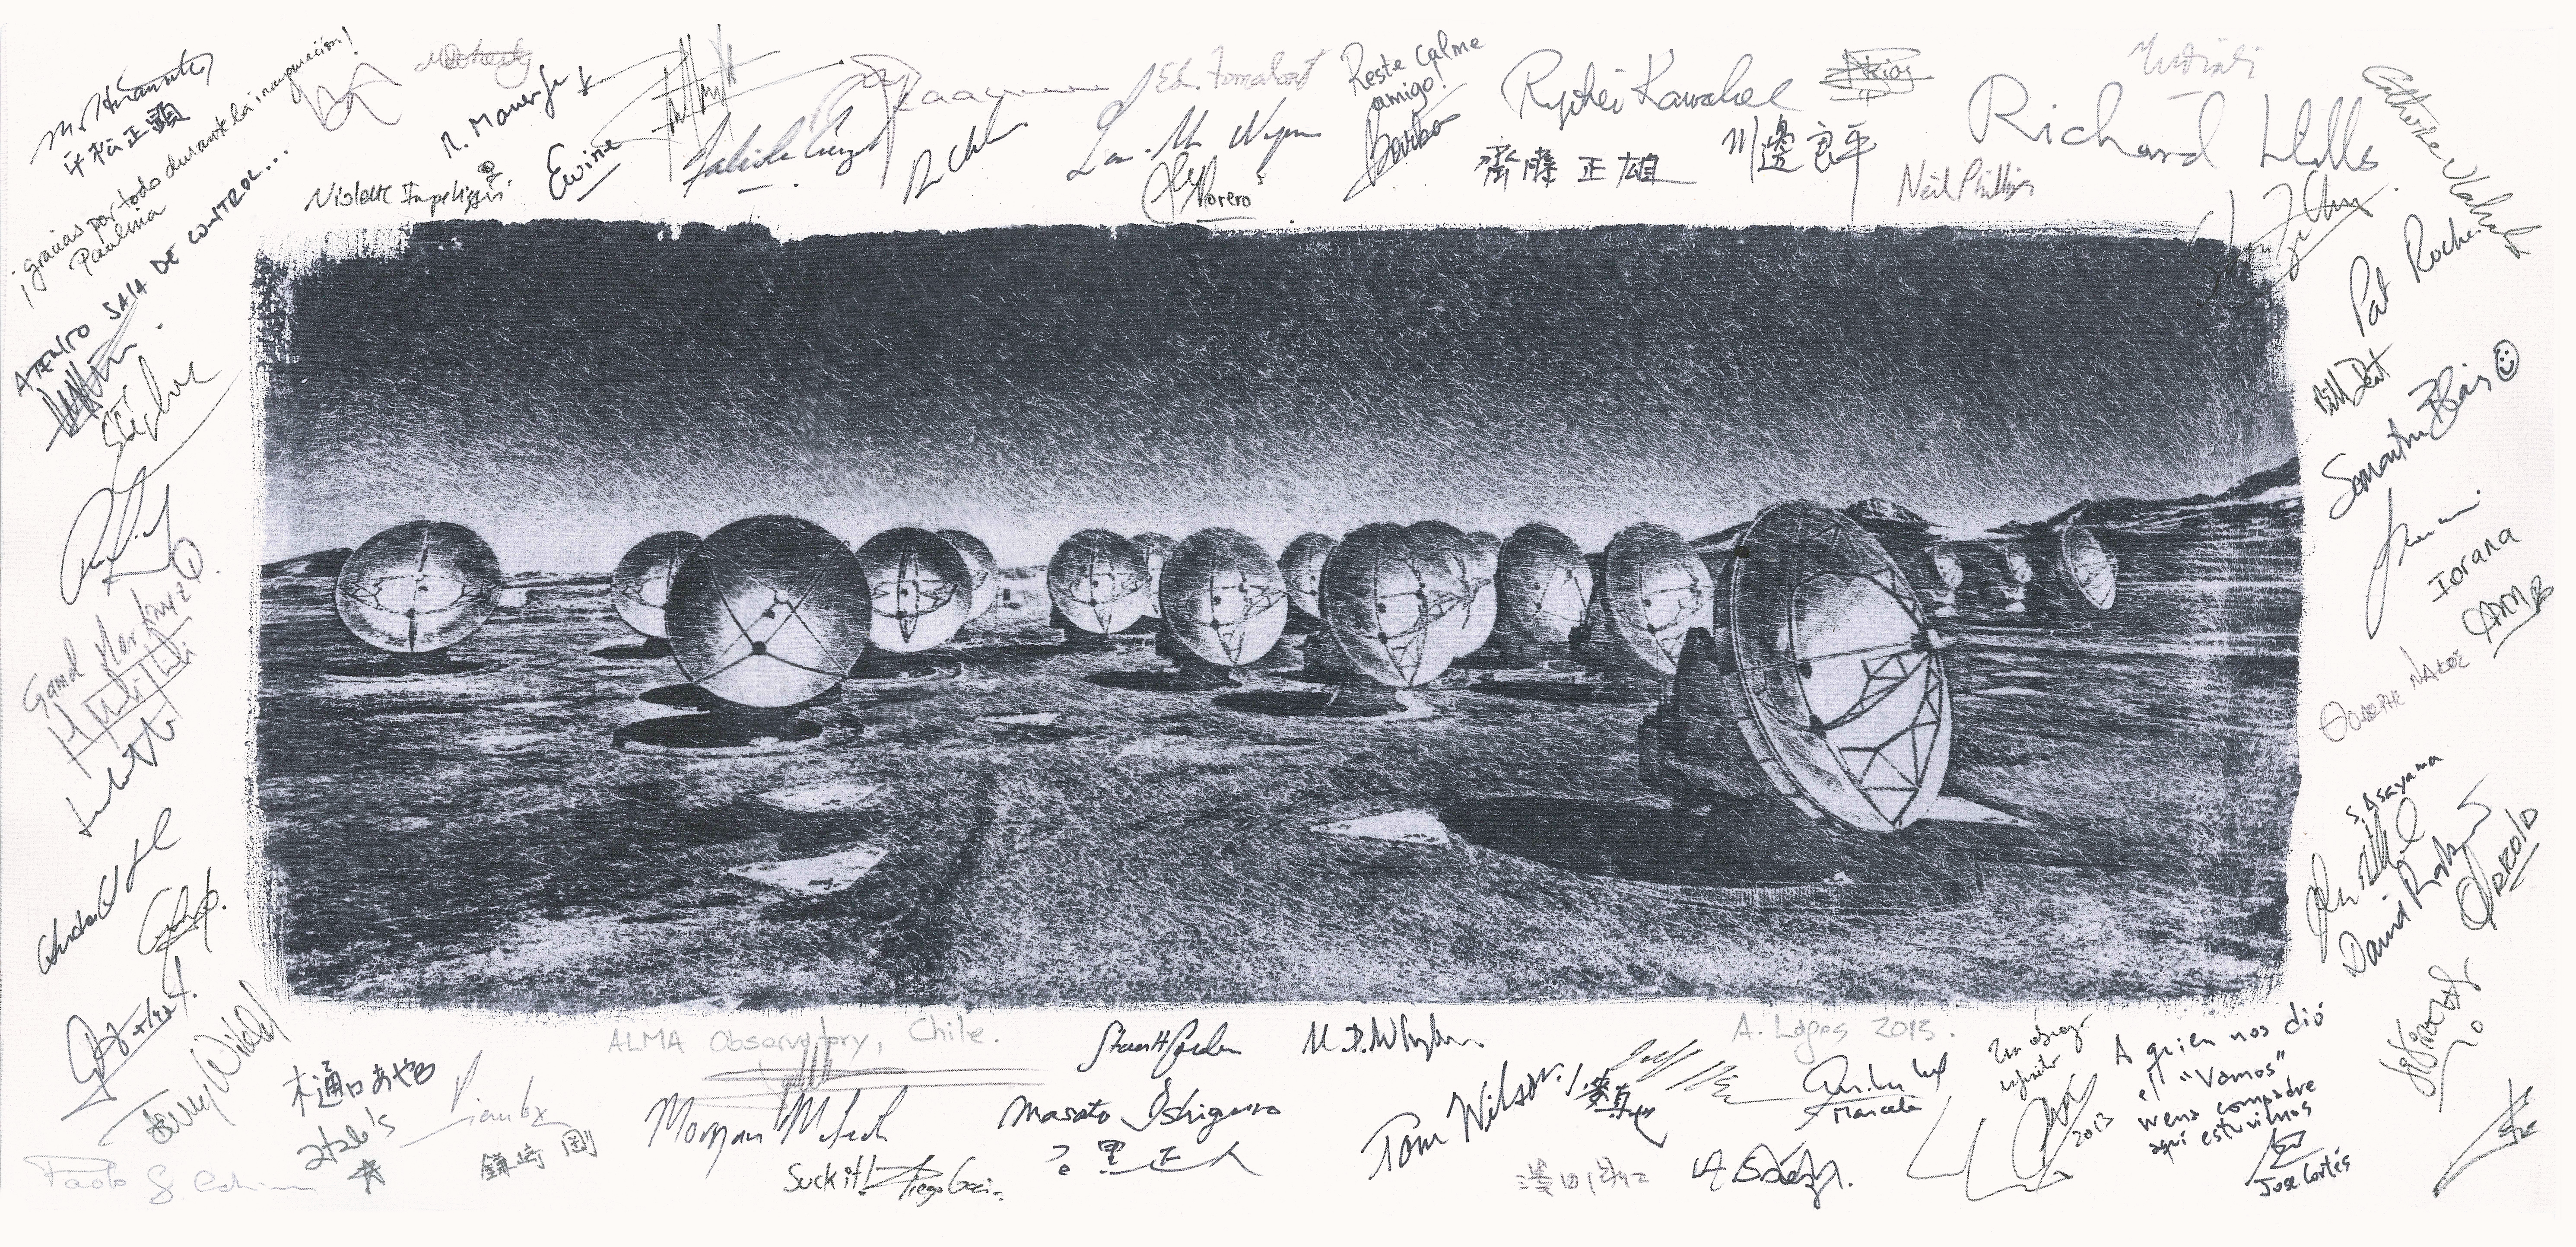

The Atacama Large Millimeter/submillimeter Array (ALMA) antennas

A signed artists impression of The Atacama Large Millimeter/submillimeter Array (ALMA) antennas, produced in 2013.

Credit: ESO